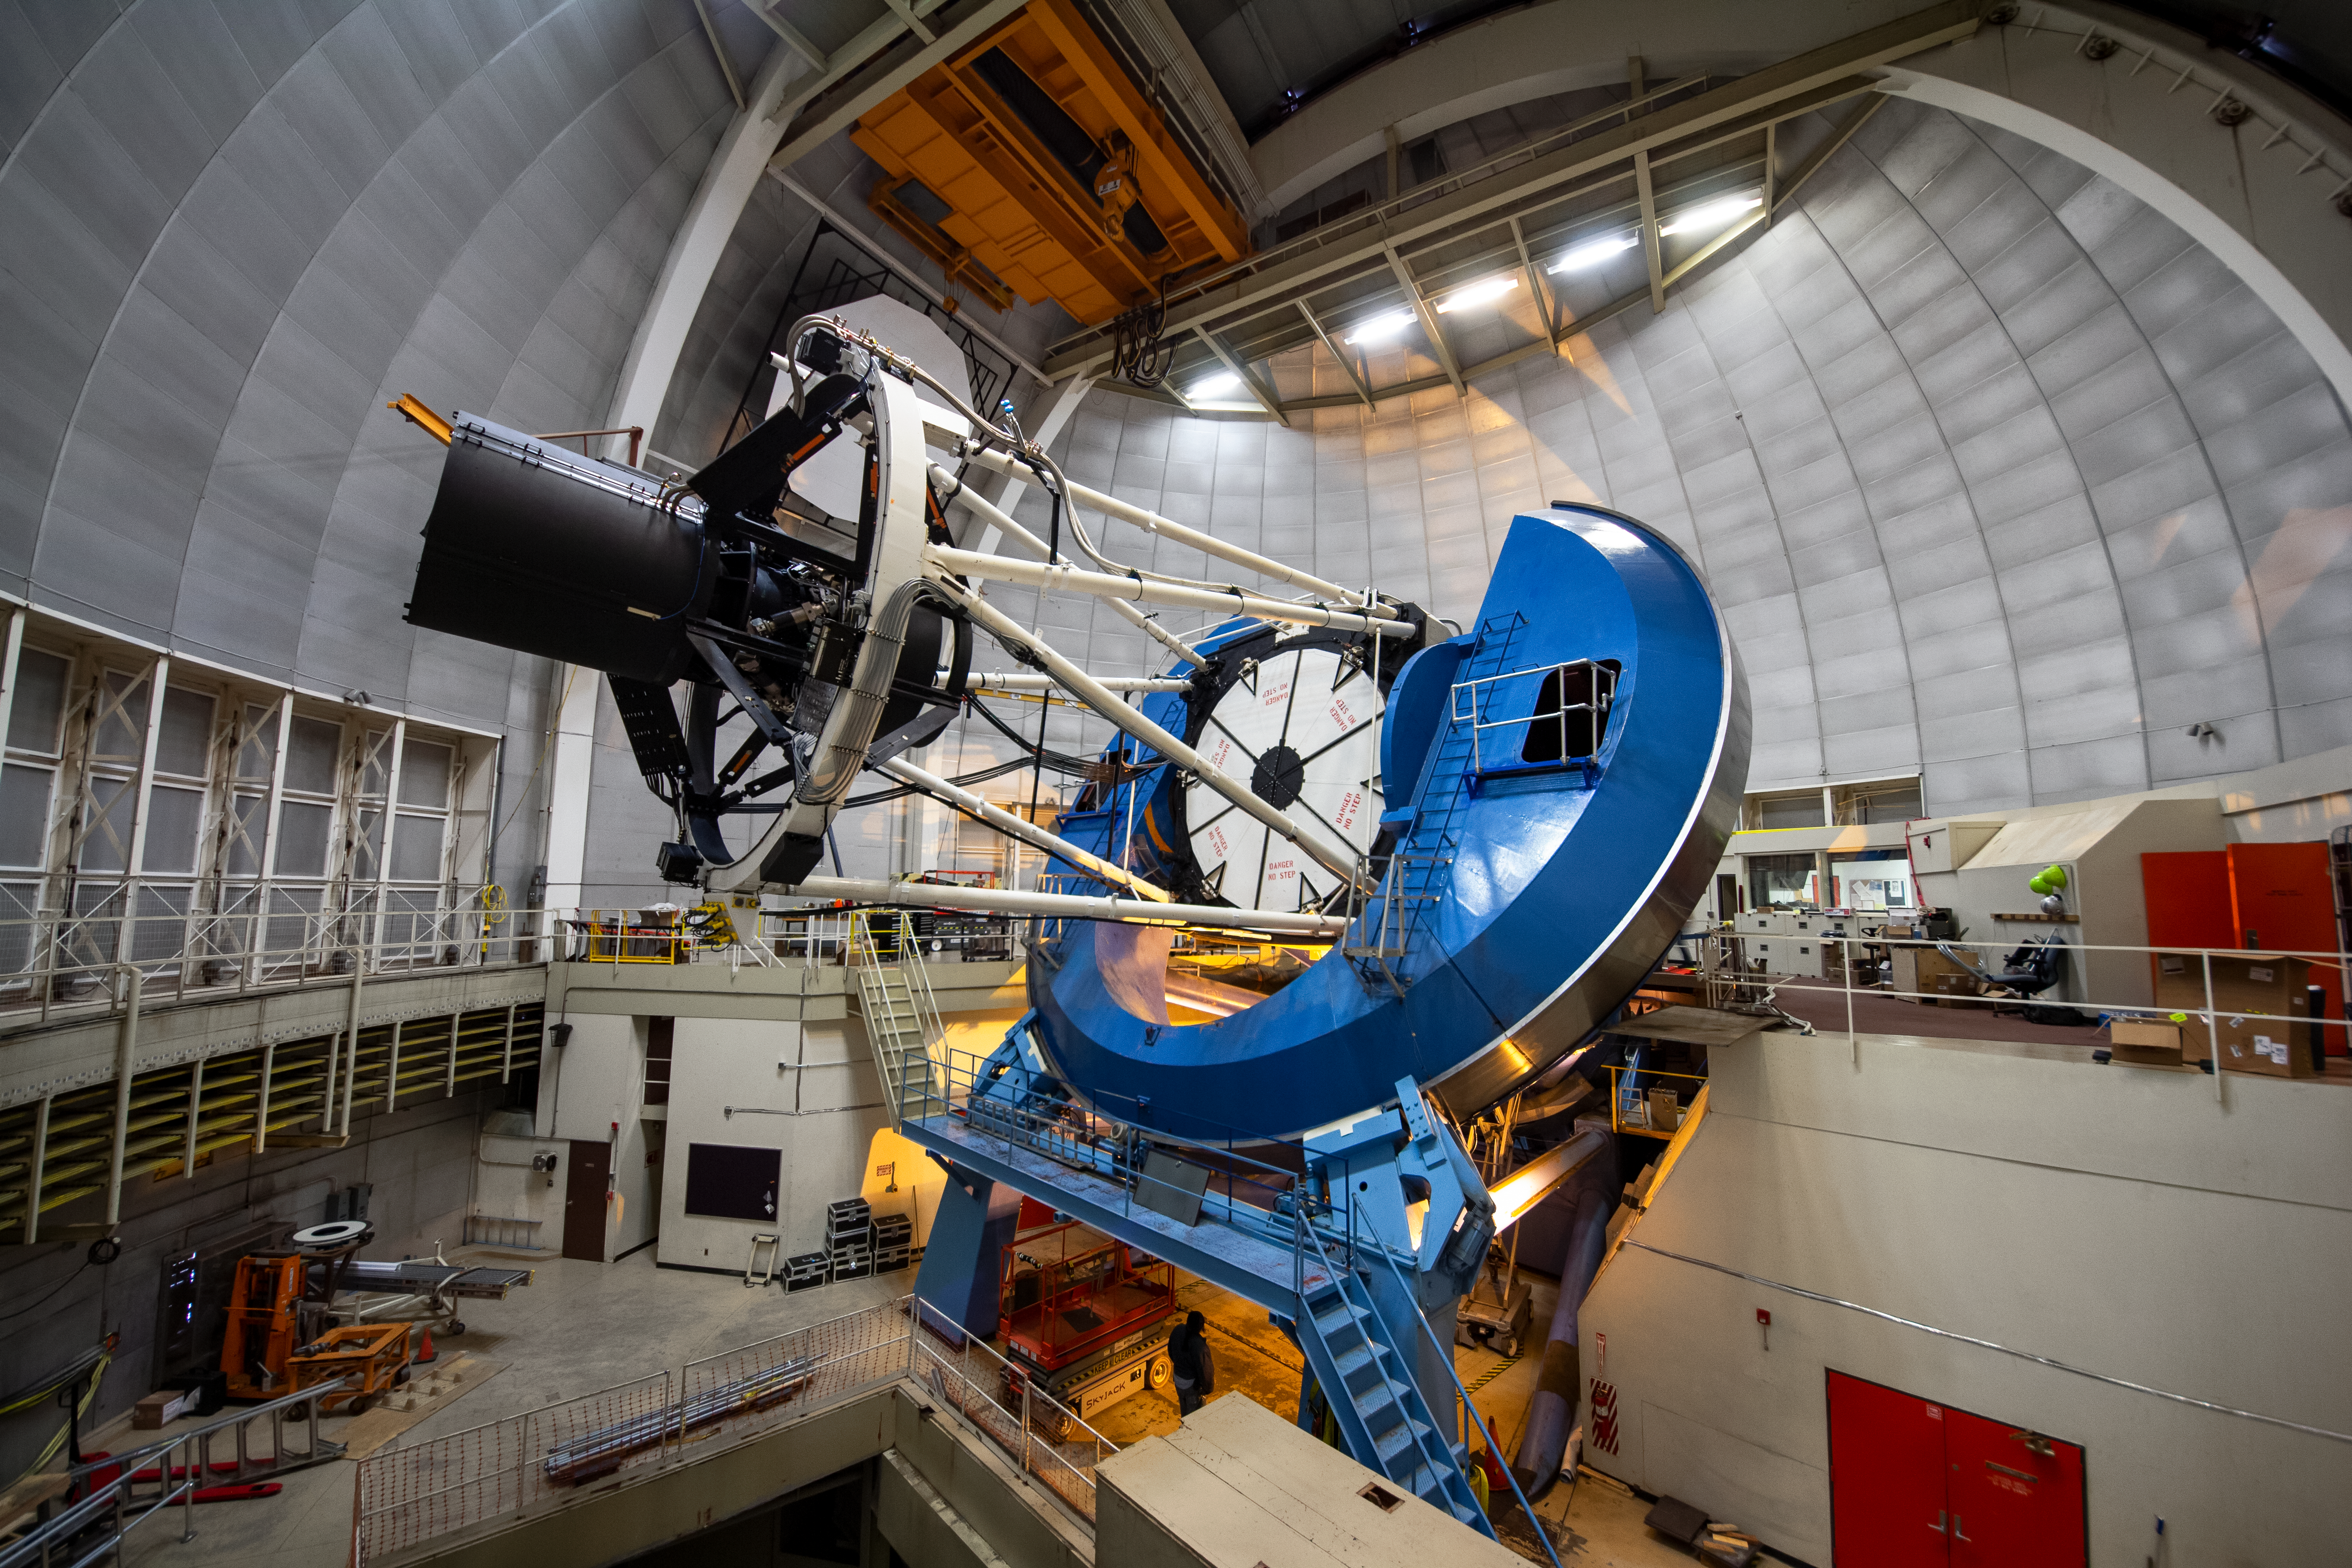

The Dark Energy Spectroscopic Instrument Installed on the Nicholas U. Mayall 4-meter Telescope

The Dark Energy Spectroscopic Instrument (DESI) is mounted on the U.S. National Science Foundation Nicholas U. Mayall 4-meter Telescope at Kitt Peak National Observatory, a Program of NSF NOIRLab.

Credit: KPNO/NOIRLab/NSF/AURA/P. Marenfeld